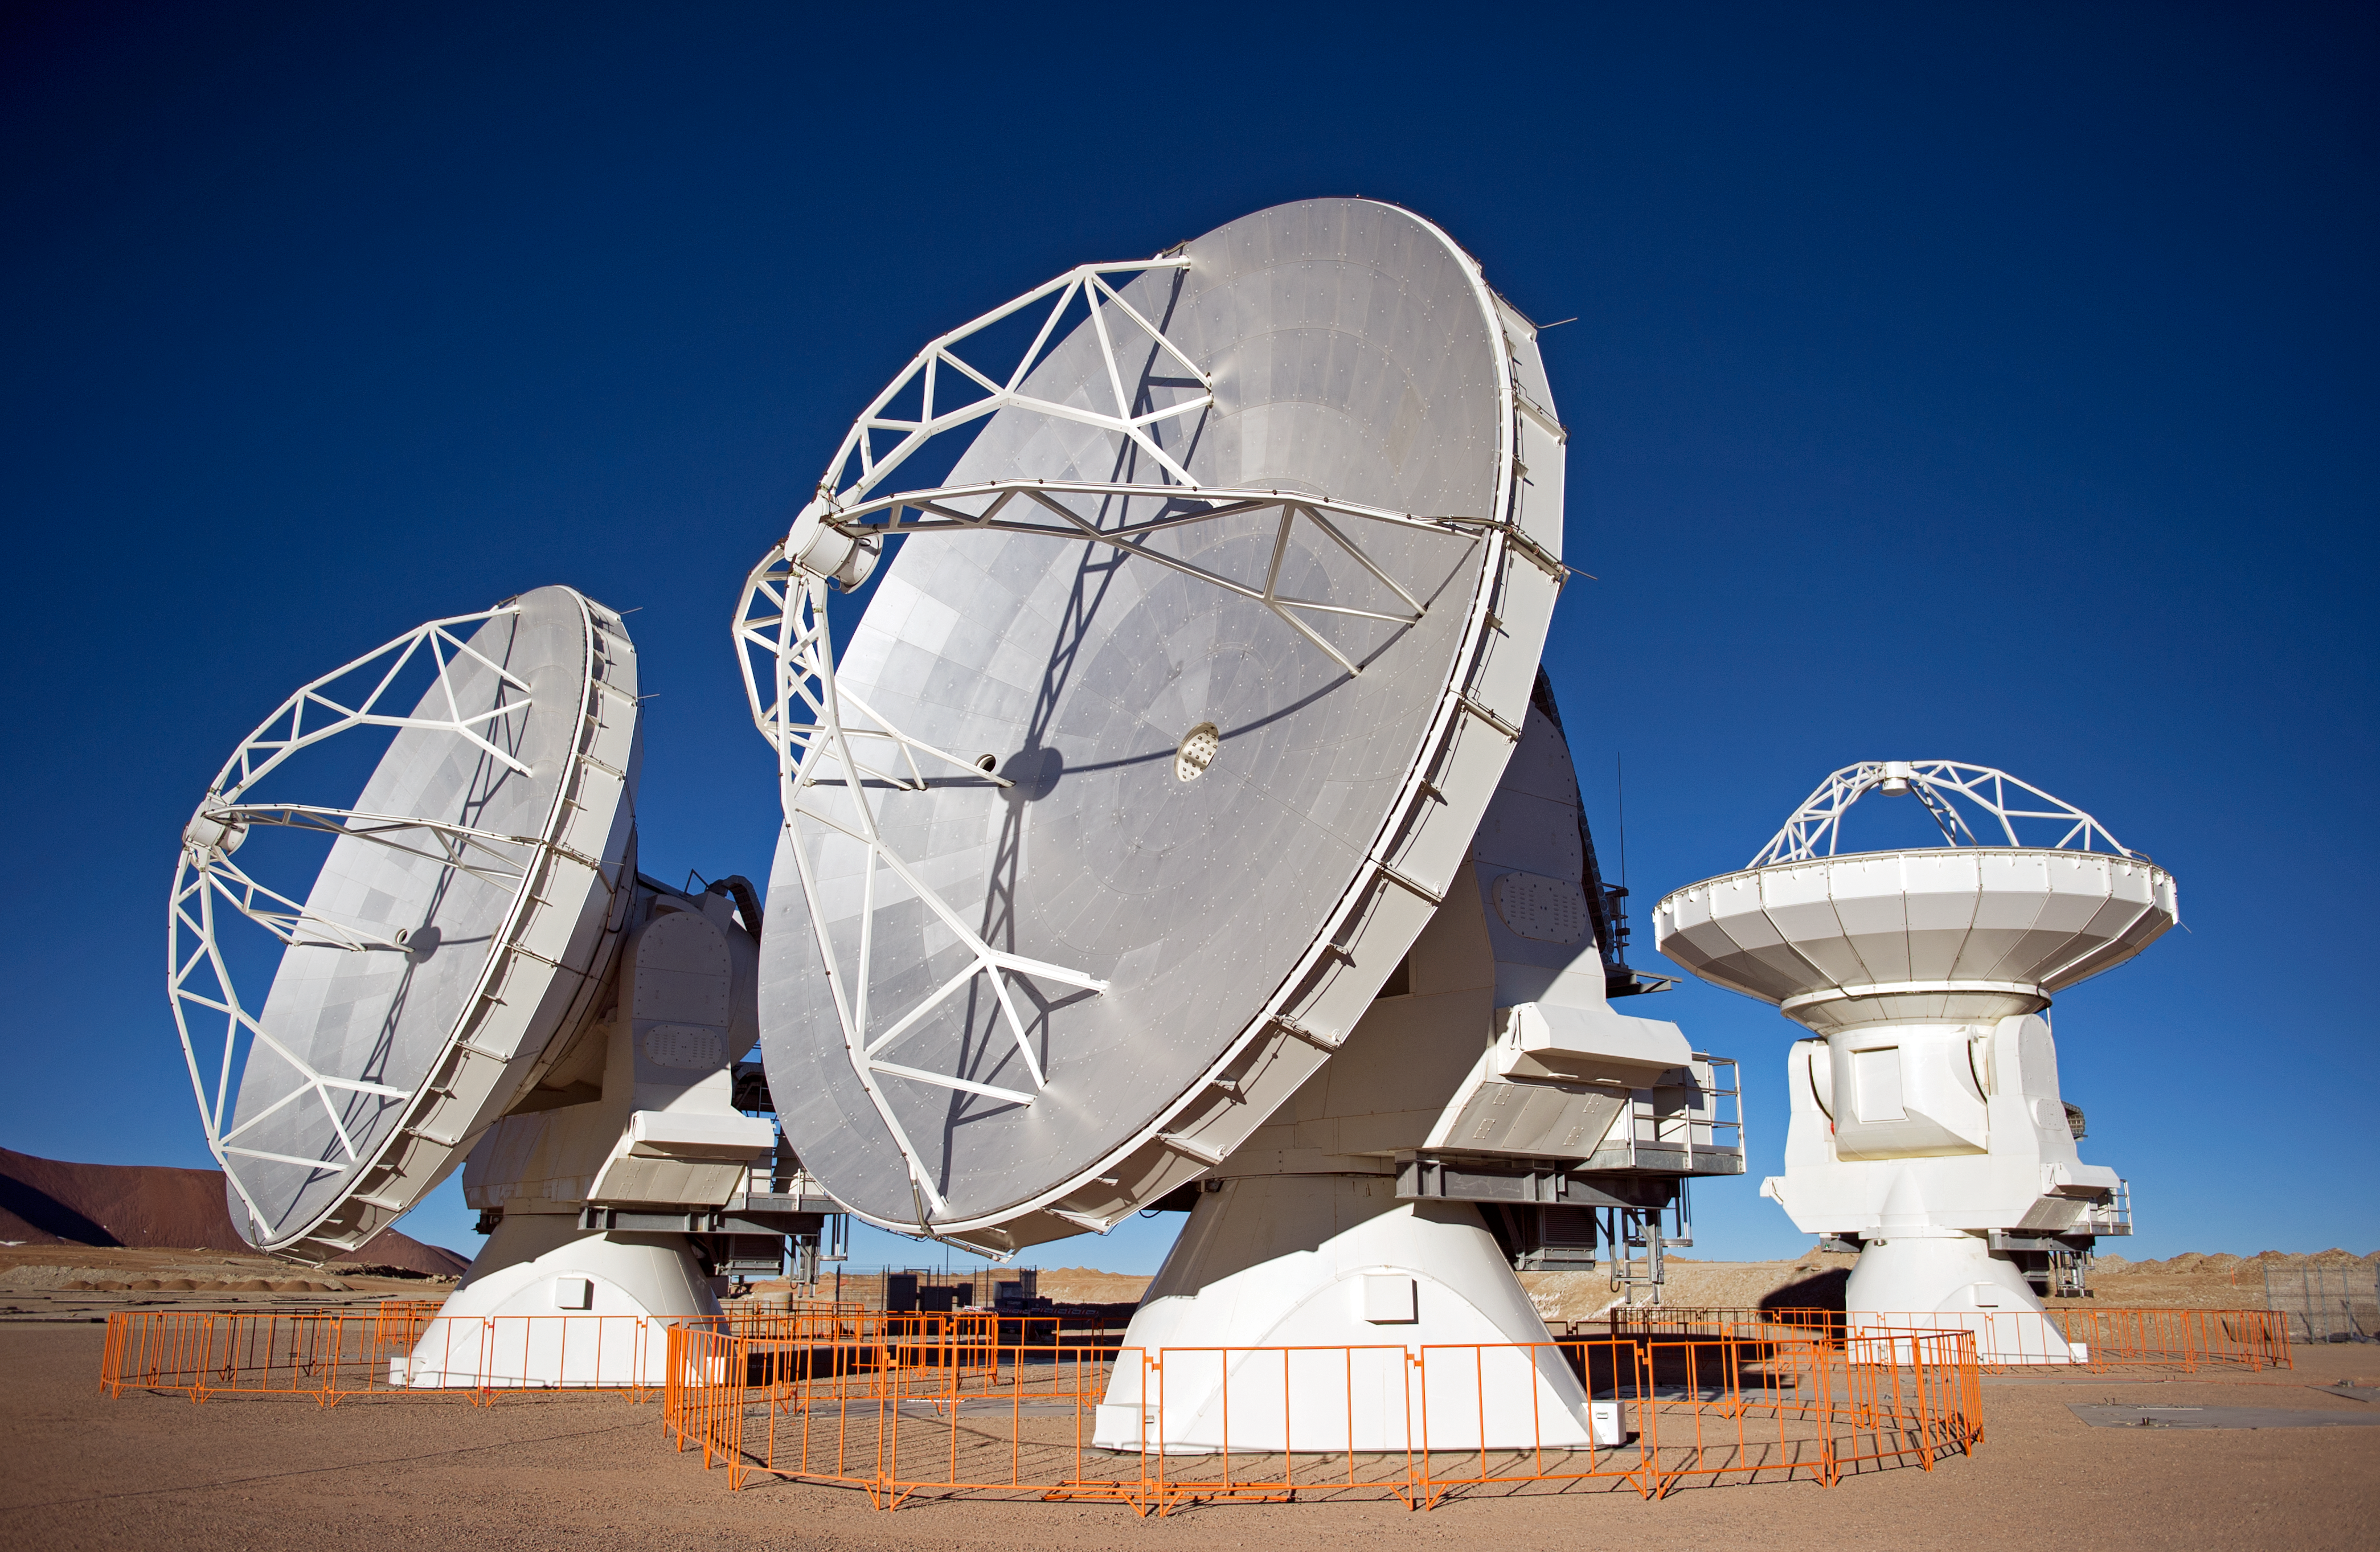

The first ALMA antennas on Chajnantor

Three of the first ALMA antennas at the Array Operations Site (AOS), where they are being tested as part of the ongoing Commissioning and Science Verification process. The AOS is located at 5000 metres altitude on the Chajnantor plateau, about 50 km away from San Pedro de Atacama, in the II Region of Chile. The 66 ALMA antennas will be spread across the desert plateau over distances from 200 metres to 16 kilometres, which will give ALMA a powerful variable "zoom". This picture was taken in June 2010. ALMA, the Atacama Large Millimeter/submillimeter Array, is the largest astronomical project in existence and is a truly global partnership between the scientific communities of East Asia, Europe and North America with Chile. ESO is the European partner in ALMA.

Credit: ESO/José Francisco Salgado (josefrancisco.org)